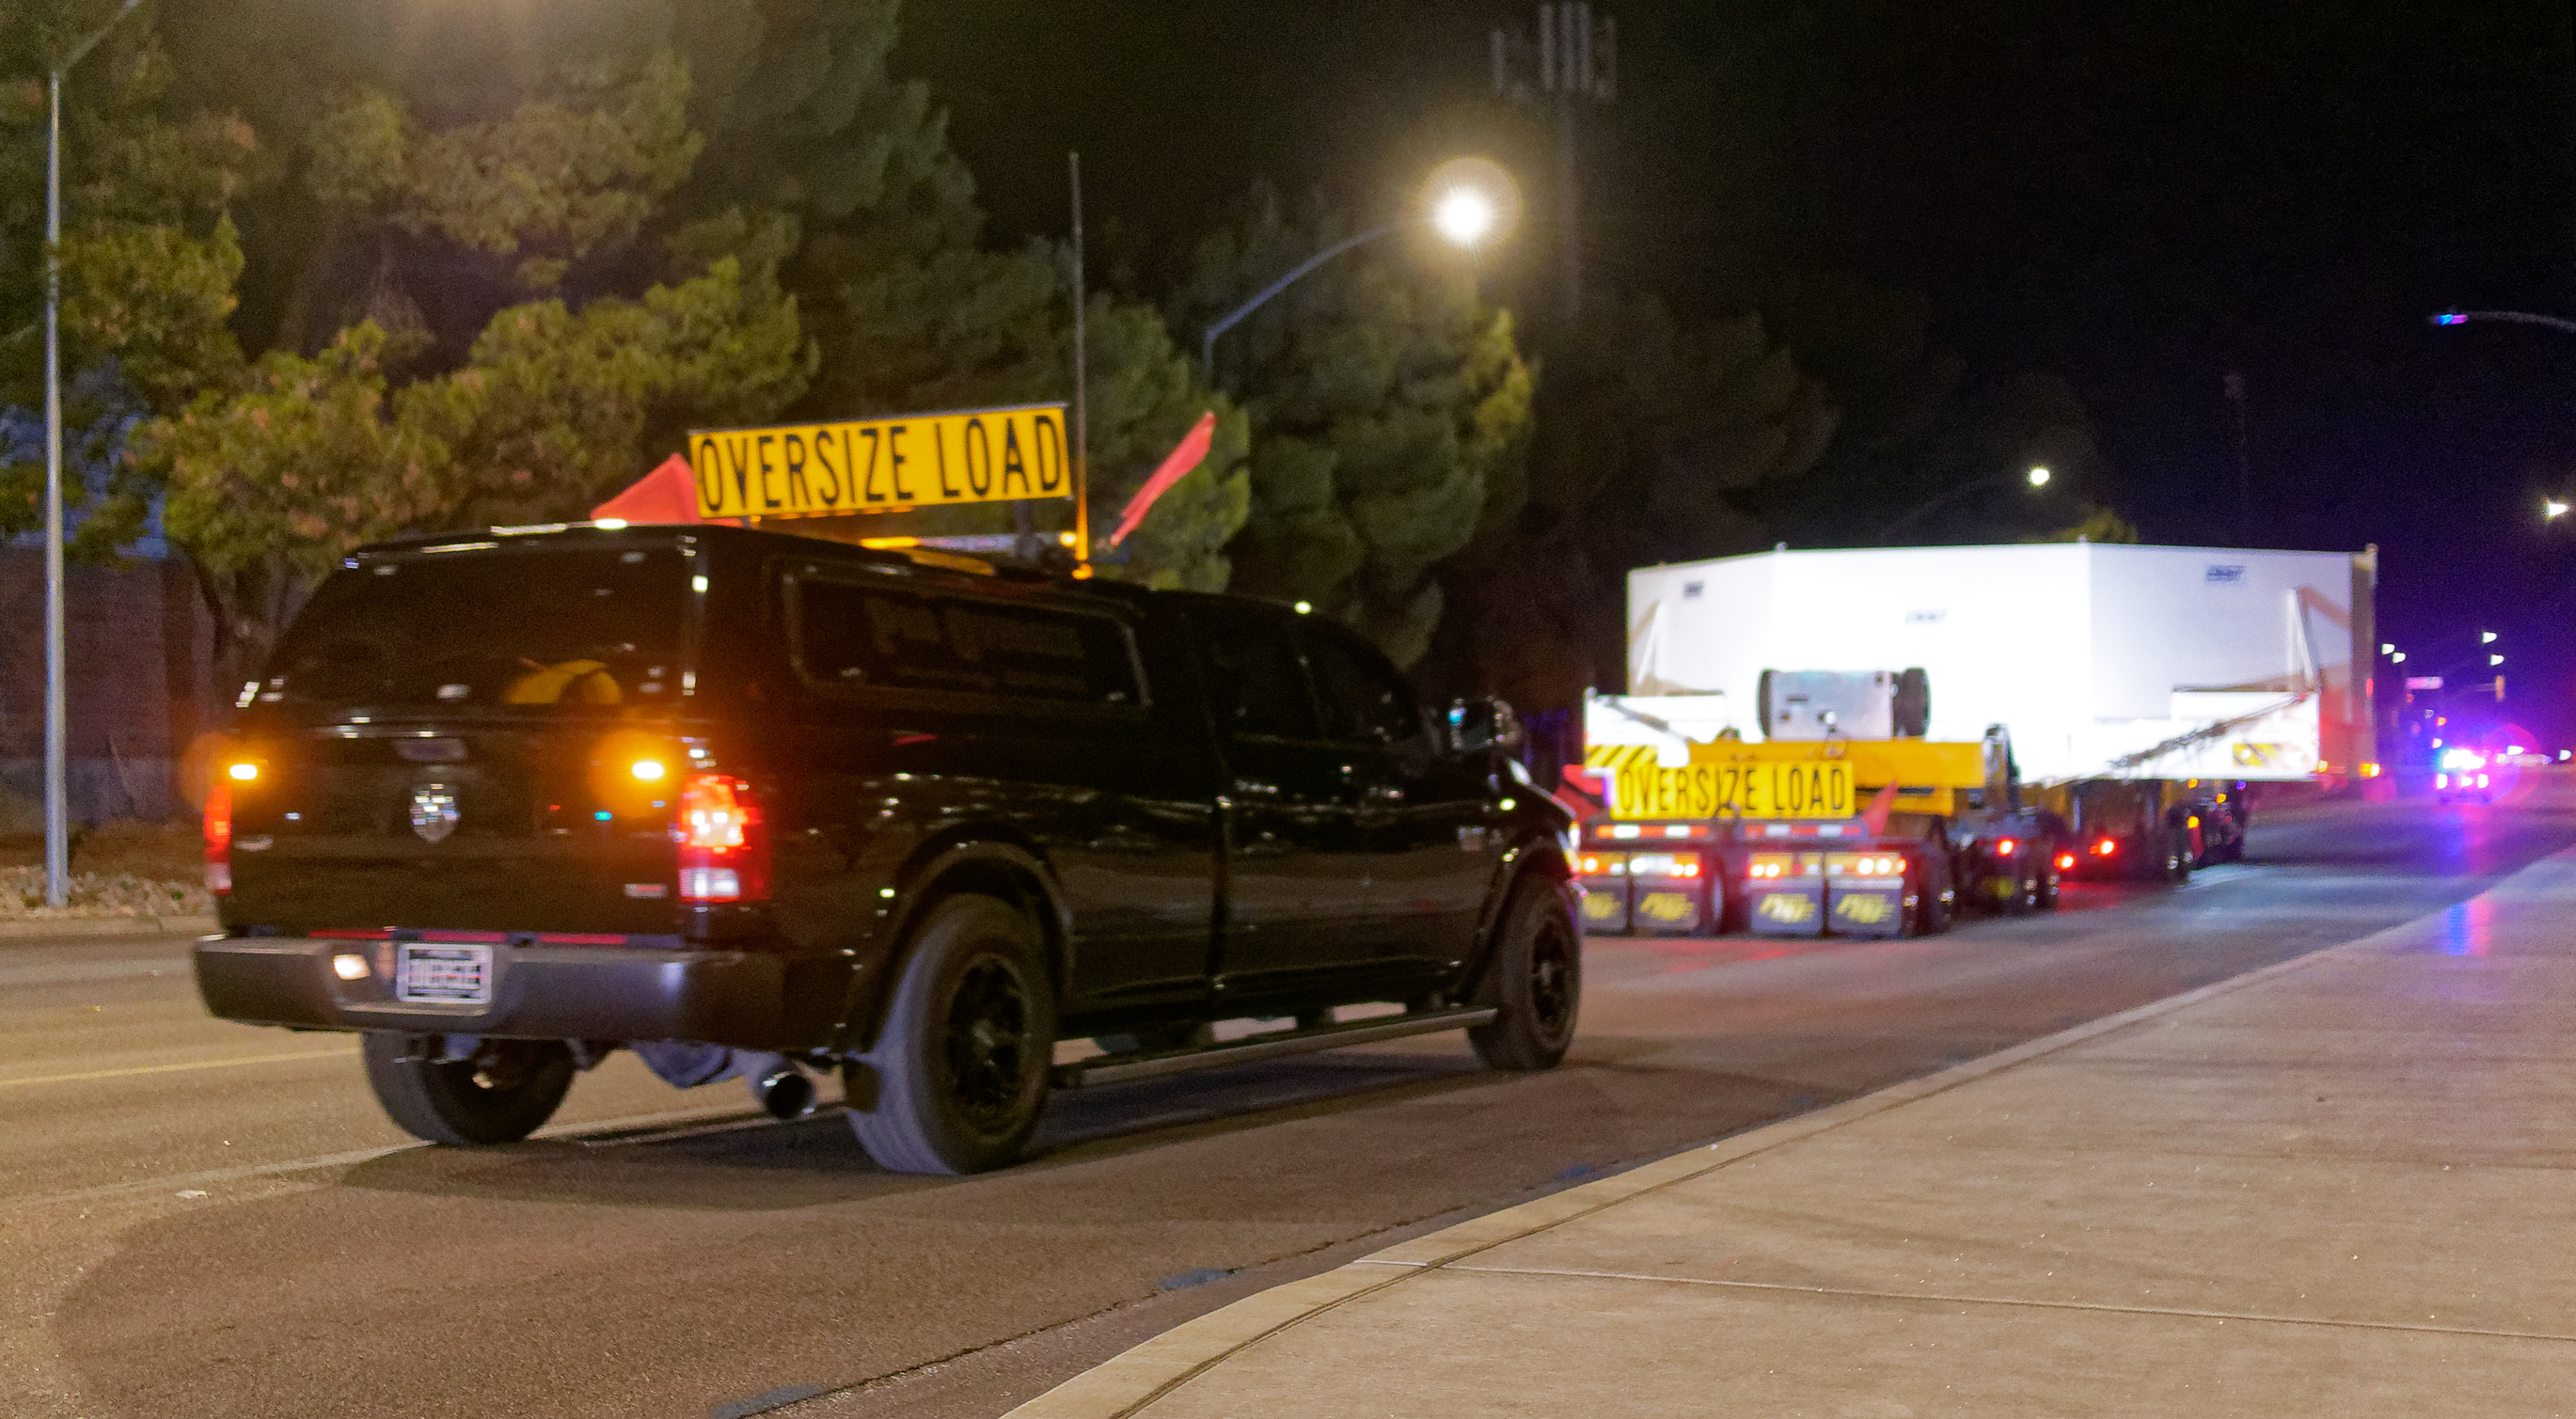

M1M3 Leaves Tucson

The LSST Primary/Tertiary Mirror (M1M3) left Tucson early this morning on a transport vehicle bound for Houston. With such a wide and fragile cargo load it will take about 10 days to make the trip! Read more at ow.ly/jp0V30o2SXM

Credit: Rubin Observatory/NSF/AURA